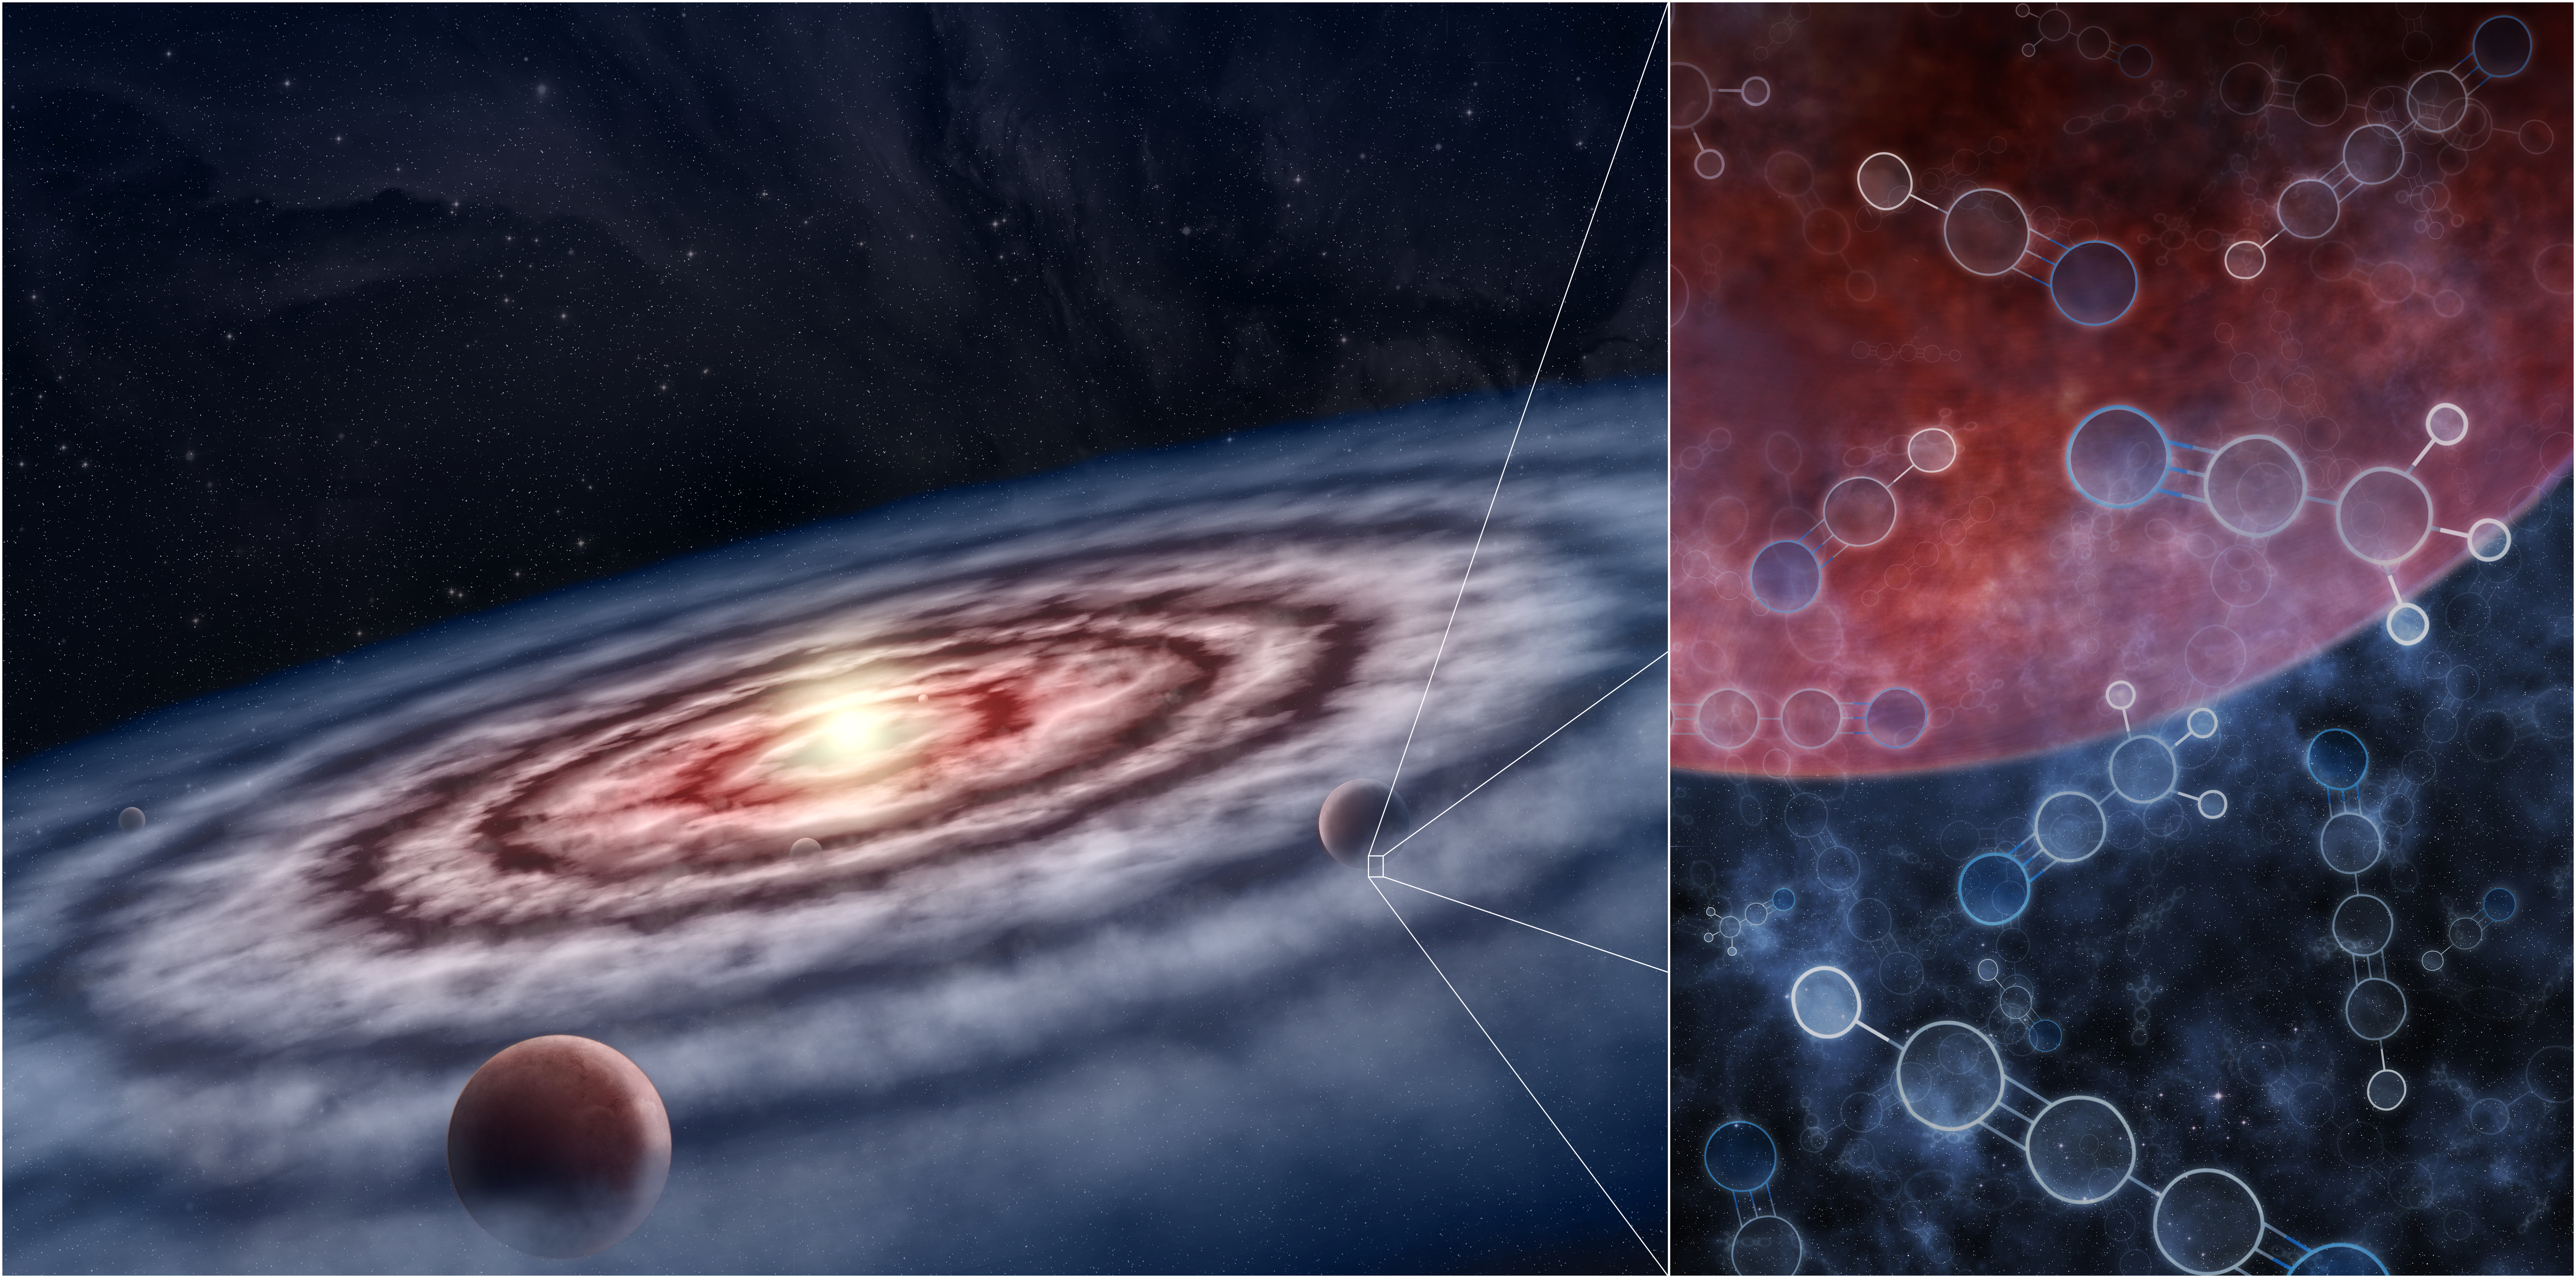

Planetary Disk

In this artist's conception, planets form from the gas and dust in the protoplanetary disk surrounding the young star. The gas is made up of many different molecules, including hydrogen cyanide and more complex nitriles—linked to the development of life on Earth—and other organic and inorganic compounds. From simple organic compounds to the more complex, the soup of molecules in a particular location in the disk shapes the future of the planet forming there, and determines whether or not that planet could support life as we know it.

Credit: M.Weiss/Center for Astrophysics | Harvard & Smithsonian